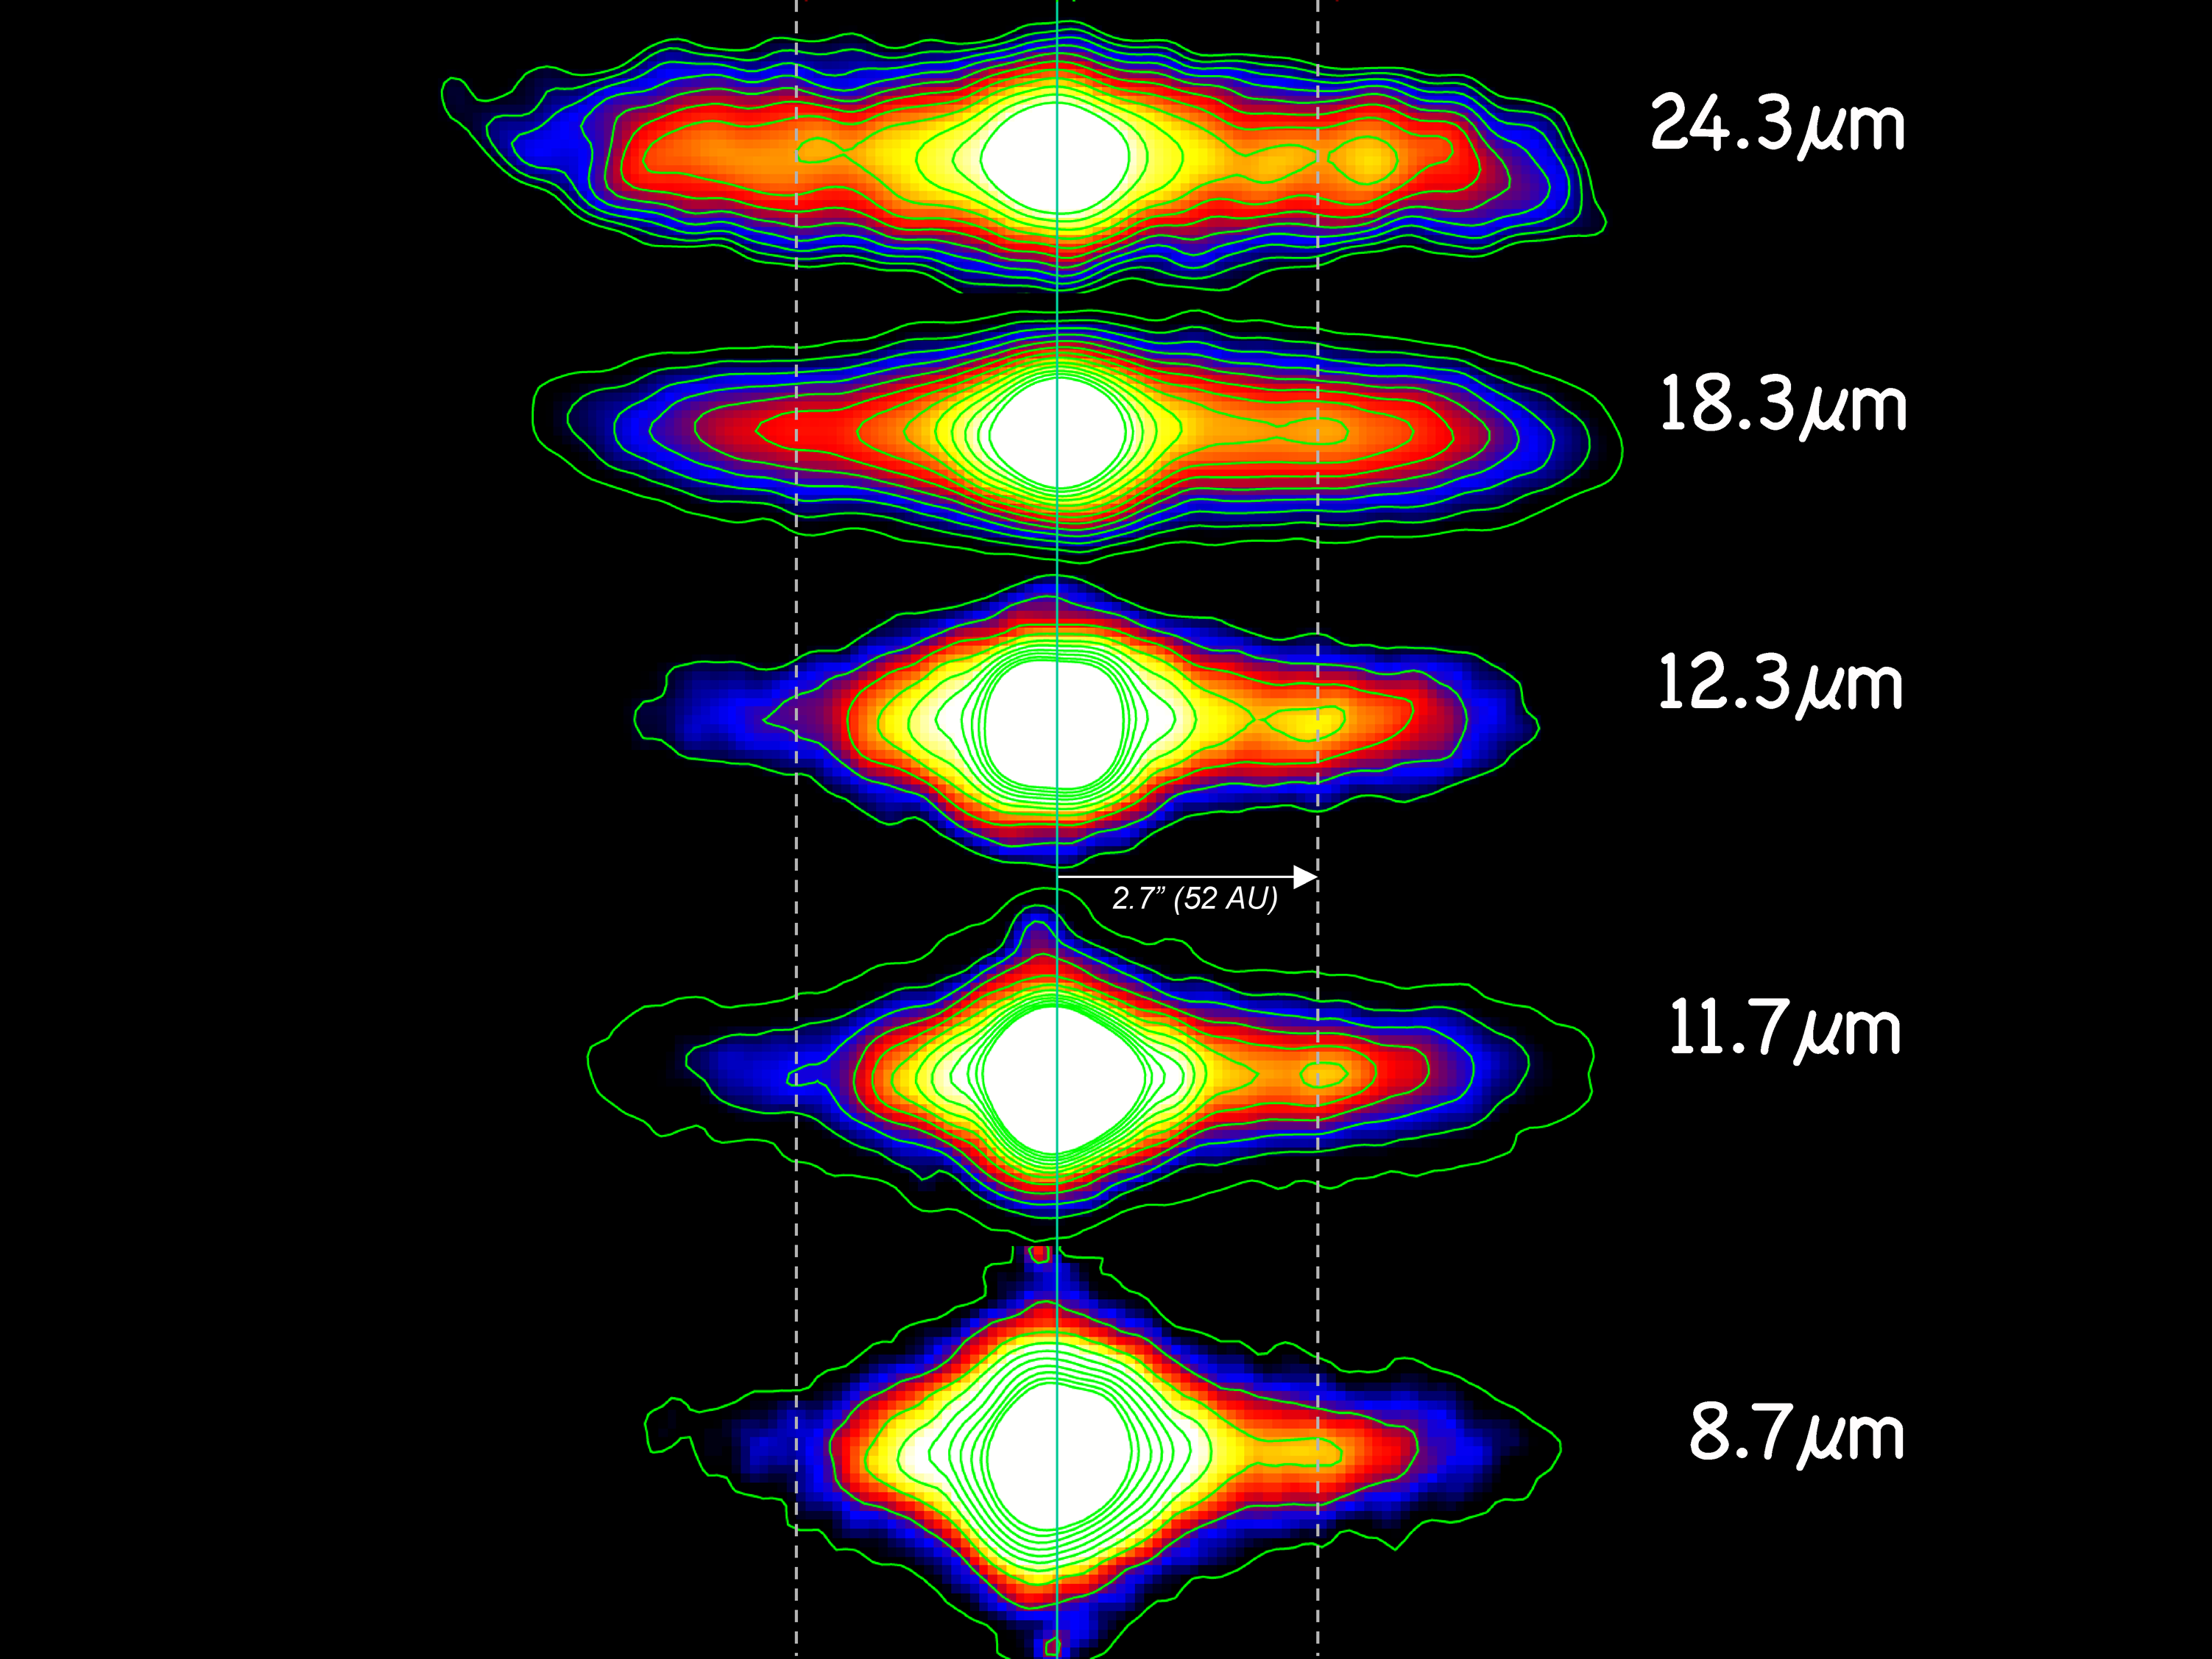

Dusting for Clues: Gemini Discovers Evidence for Colliding Bodies in Planet Forming Disk

Gemini mid-infrared images of Beta Pictoris as obtained with T-ReCS on Gemini South. Differences in the shape and strength of dust emissions within the disk can be seen as the observed wavelength changes. Note: The clump where the suspected collision occurred is to the right of the central white core at a distance of 52 Astronomical Units (AU).

Credit: Gemini Observatory